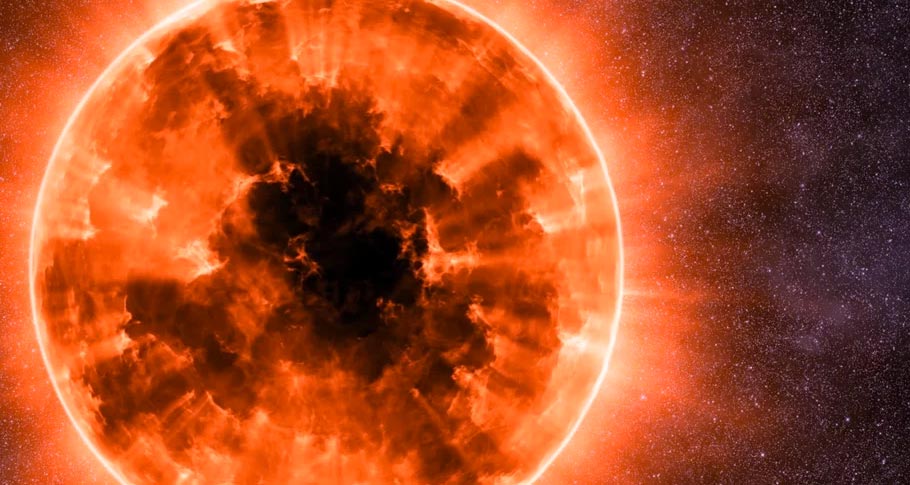

Animation of a Red Giant Star

Microwave lasers known as masers originate in red giant stars like this. Find out more here: https://public.nrao.edu/explore/milky-way-explorer/.

Credit: Alexandra Angelich (NRAO/AUI/NSF). Music: Mark Mercury.